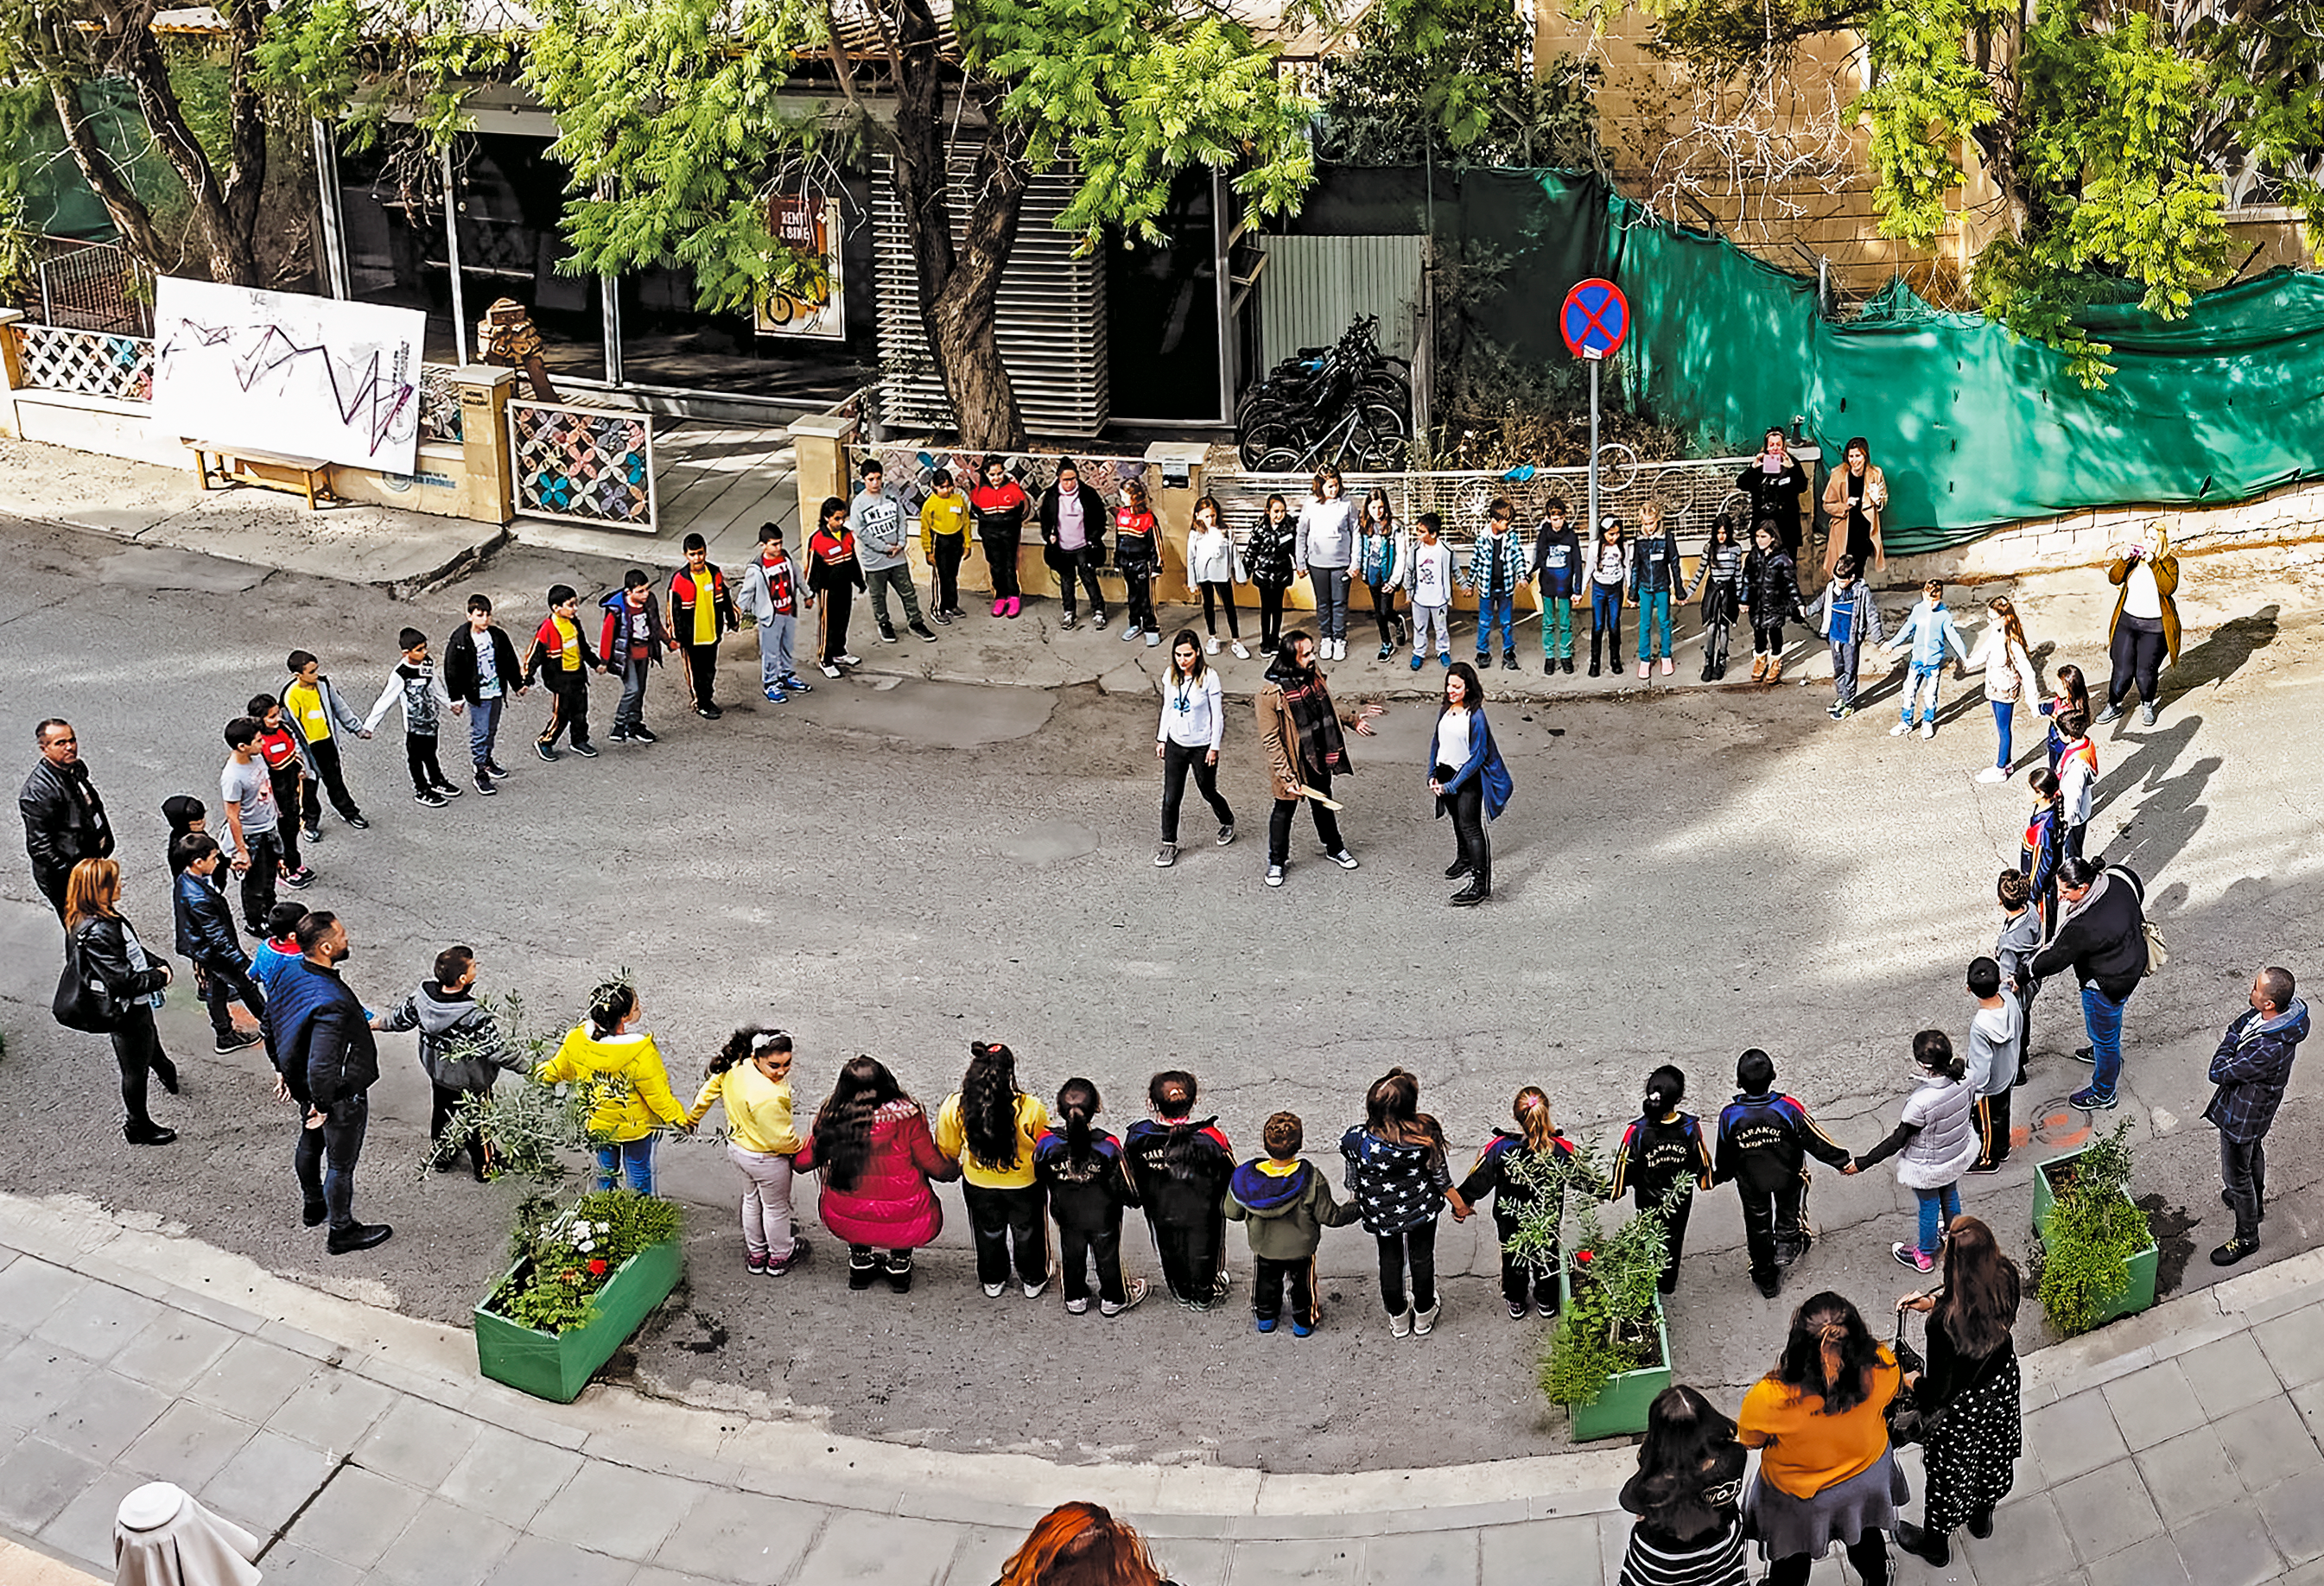

Interactive astronomy

Bi-communal astronomy activities in Cyprus as part of the Columba-Hypatia: Astronomy for Peace project. Credit: Columba-Hypatia: Astronomy for Peace.

Credit: IAU